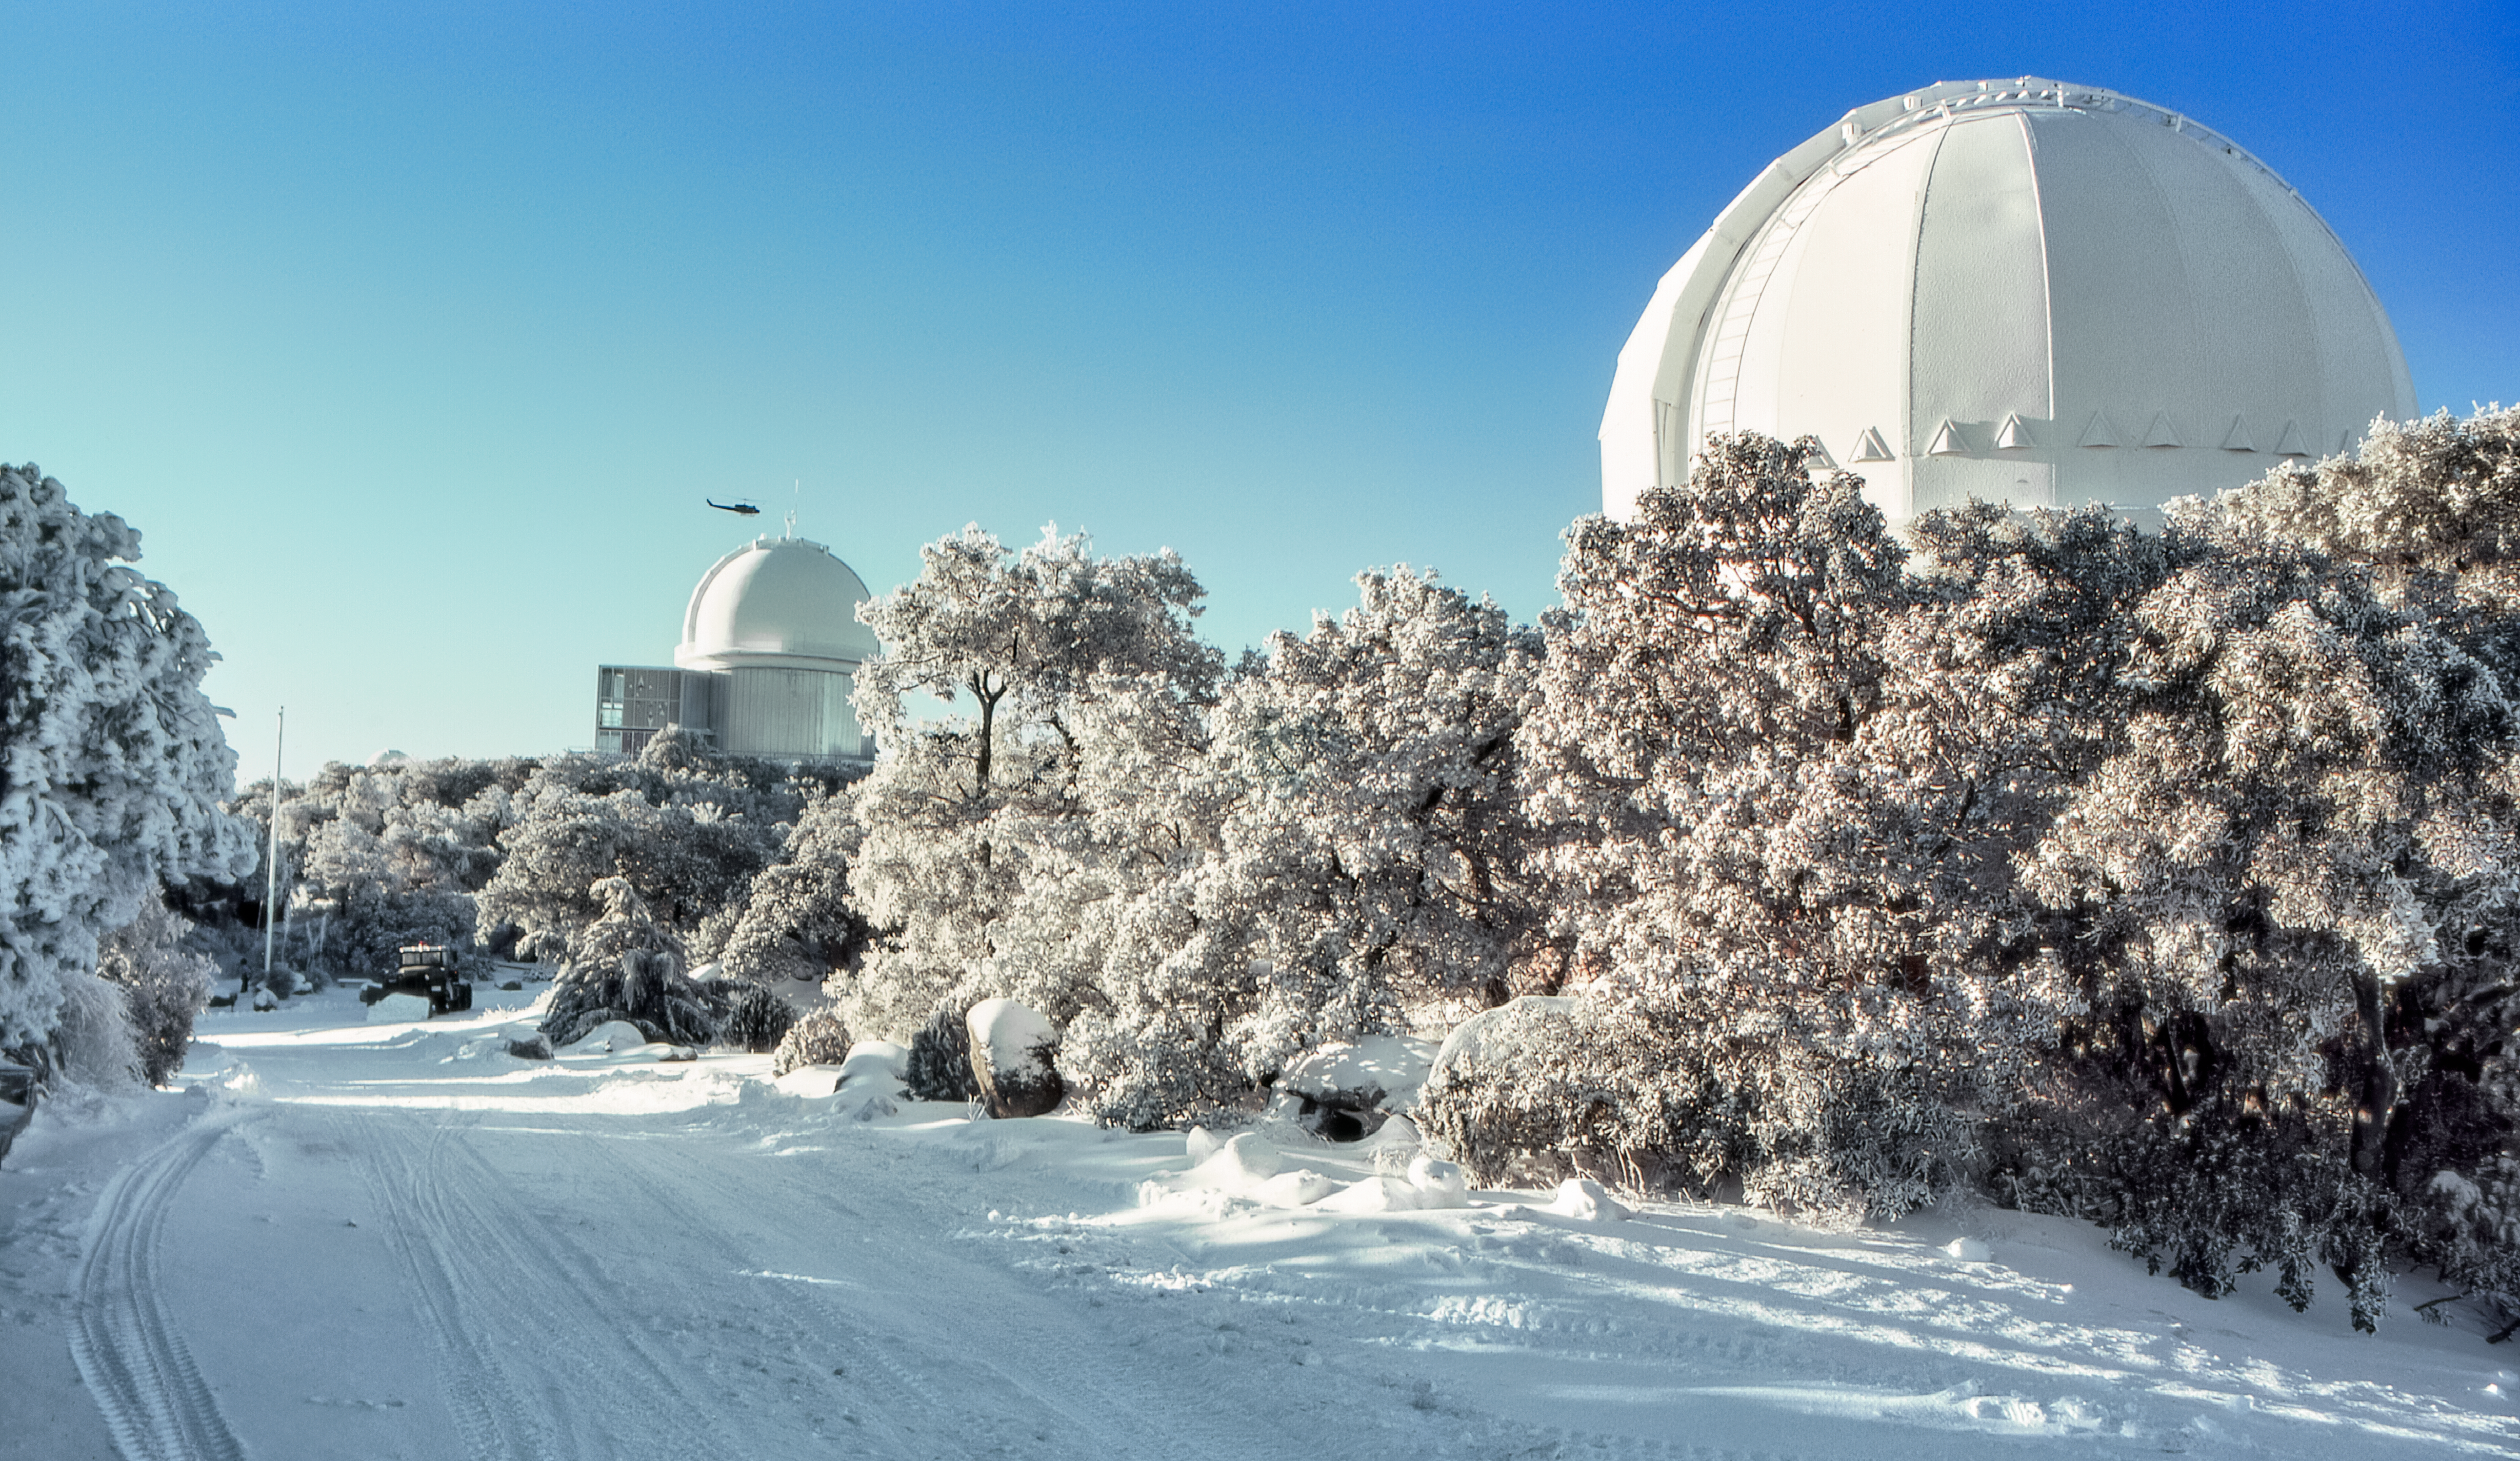

A Snowy Scene above the KPNO 2.1-meter

Carey Portnoy, a former Technical Assistant at NSF Kitt Peak National Observatory, captured this image in the late 1970s. It shows the KPNO 2.1-meter Telescope under a blanket of snow with a helicopter overhead.

This image is part of NSF NOIRLab’s historical archives.

Credit: KPNO/NOIRLab/NSF/AURA/C. Portnoy